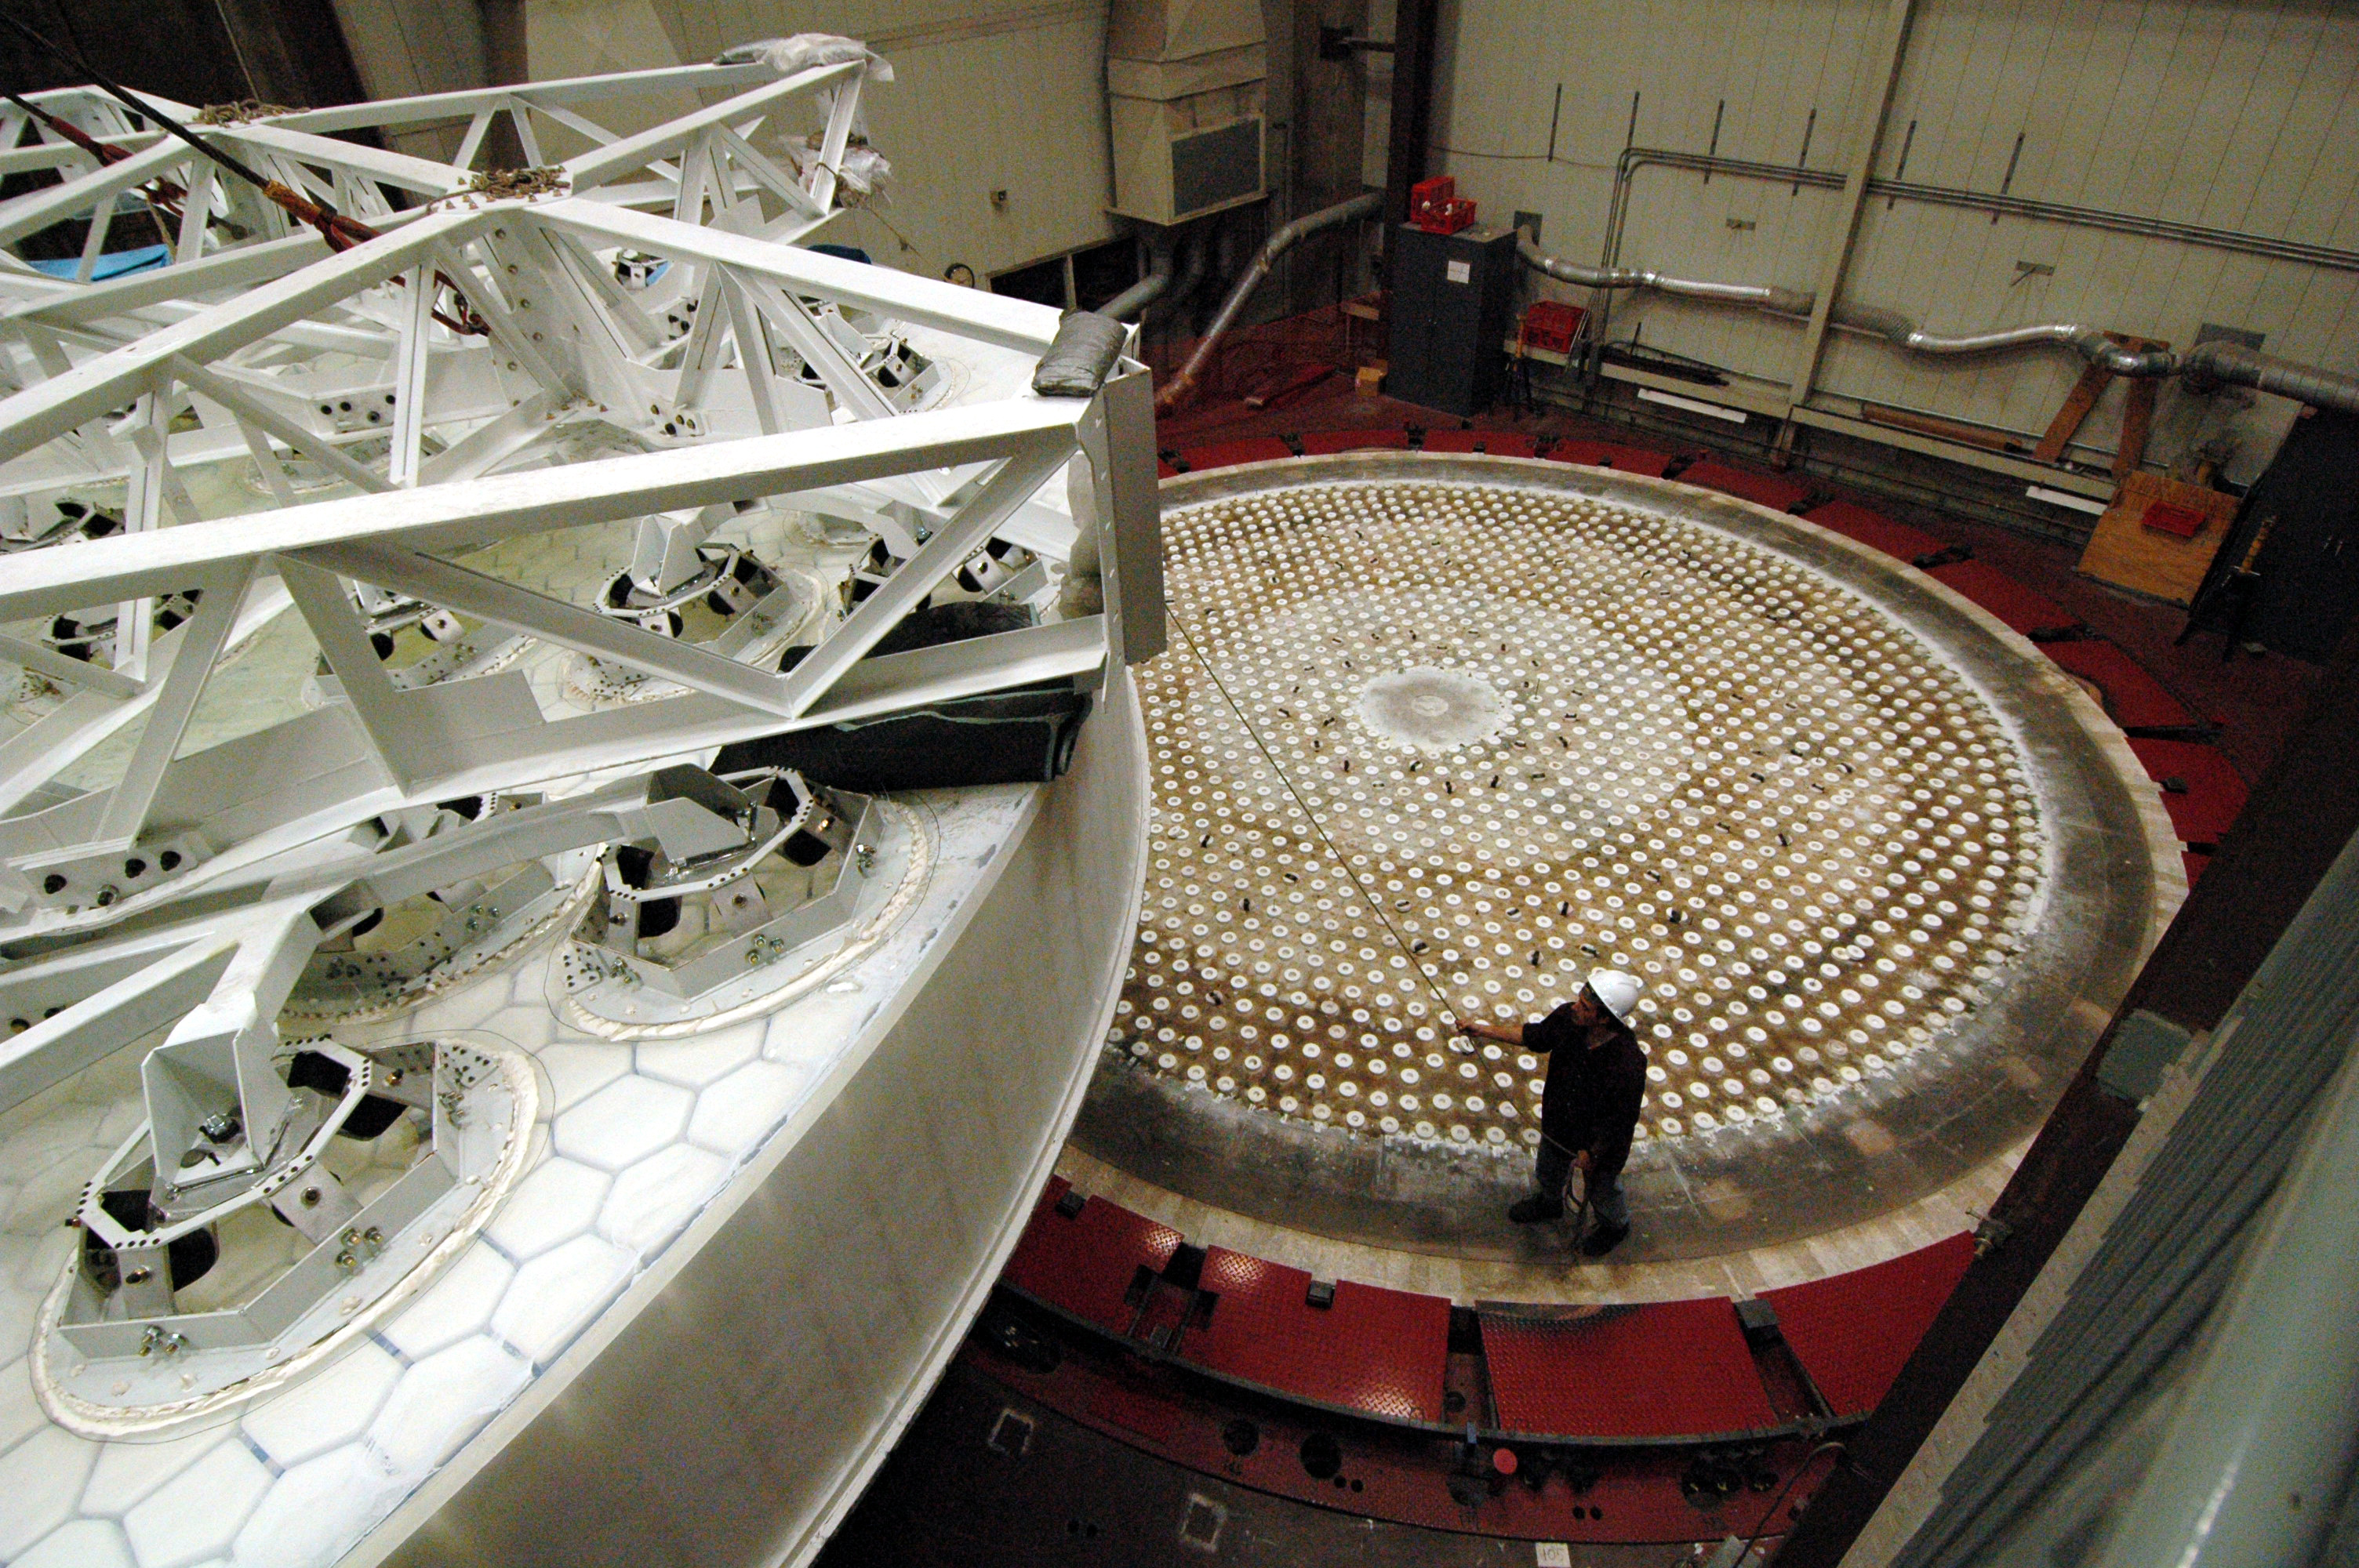

Oct 2008 M1M3 Substrate removal from furnace

LSST's 8.4-meter mirror blank has been successfully lifted from the furnace hearth. Today the perfectly cast 8.4-meter LSST primary/tertiary mirror blank was successfully lifted from the furnace hearth, put into the turning ring and tilted to the vertical position. The finished light weighted mirror will be 16,600 kg with the thickest outside edge (height of 0.92 meters) ever made at the UA Steward Observatory Mirror Lab. Once completed, this will be the largest two surface optical mirror made from one substrate in the world. The mirror is scheduled to be completed in January 2012.

Credit: Rubin Observatory/NSF/AURA